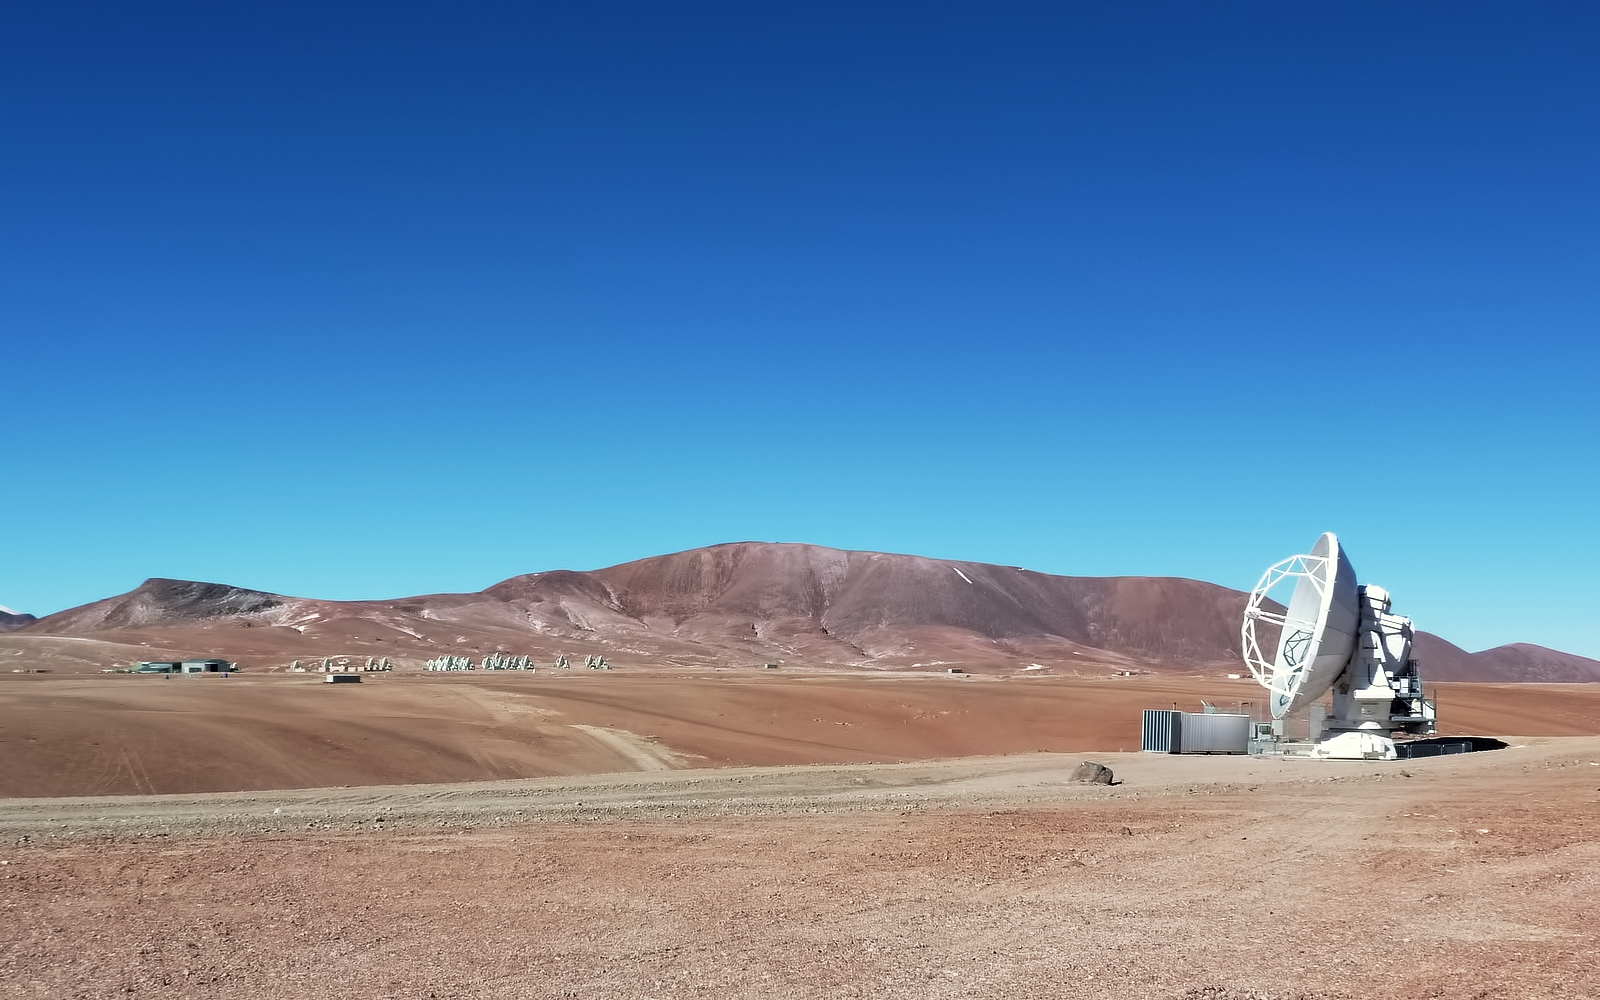

One of an array

A single antenna, one of the 66 that make up the Atacama Large Millimeter/submillimeter Array (ALMA), sits in the foreground. In the background some of its companions are visible. The ALMA site, where this image was taken, is located on the Chajnantor Plateau in Chile's Atacama Desert.

Credit: ESO